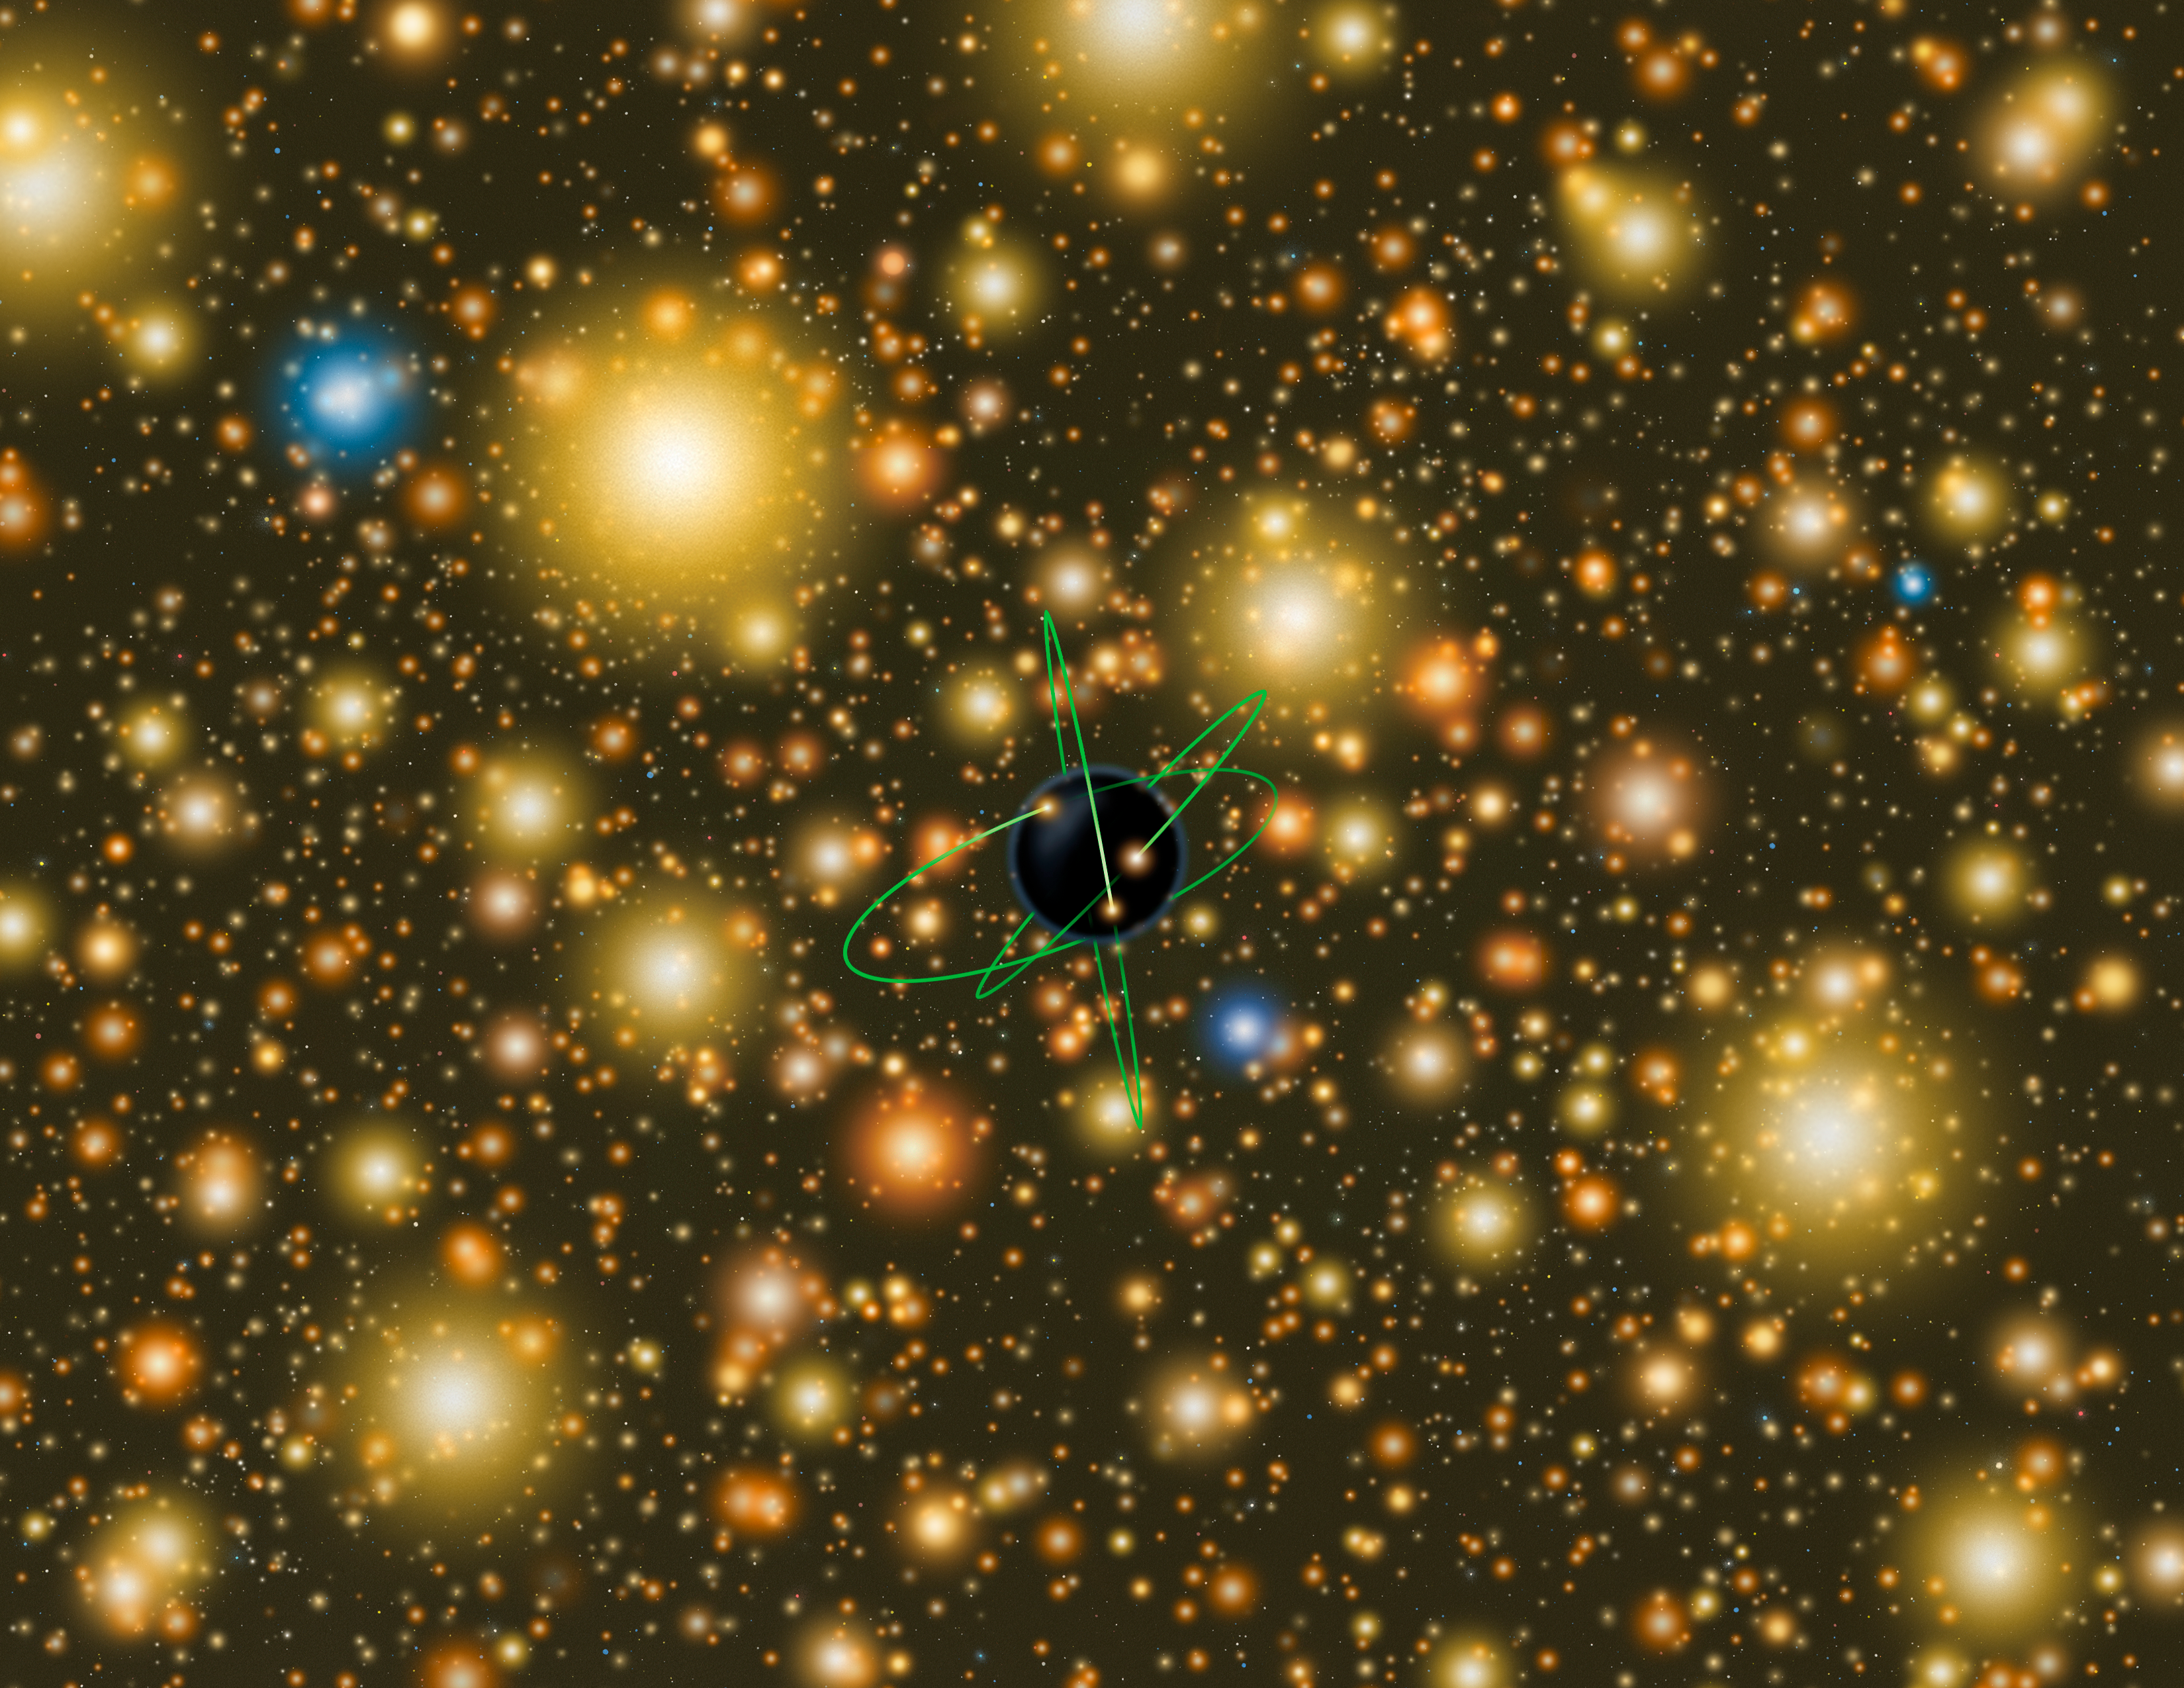

Spectacular Star Cluster May Host Black Hole Missing Link

This artist’s concept shows an extremely exaggerated-size version of the intermediate-mass black hole that may exist at the center of Omega Centauri. It has the orbital lines of nearby stars drawn in for reference only. Close to the black hole, star motions are faster than those farther away. Such differential velocities are one telltale signature of a black hole’s existence. Most of the clusters stars are cooler stars with a scattering of bluer hotter stars mixed in.

Credit: Illustration by Lynette Cook for Gemini Observatory